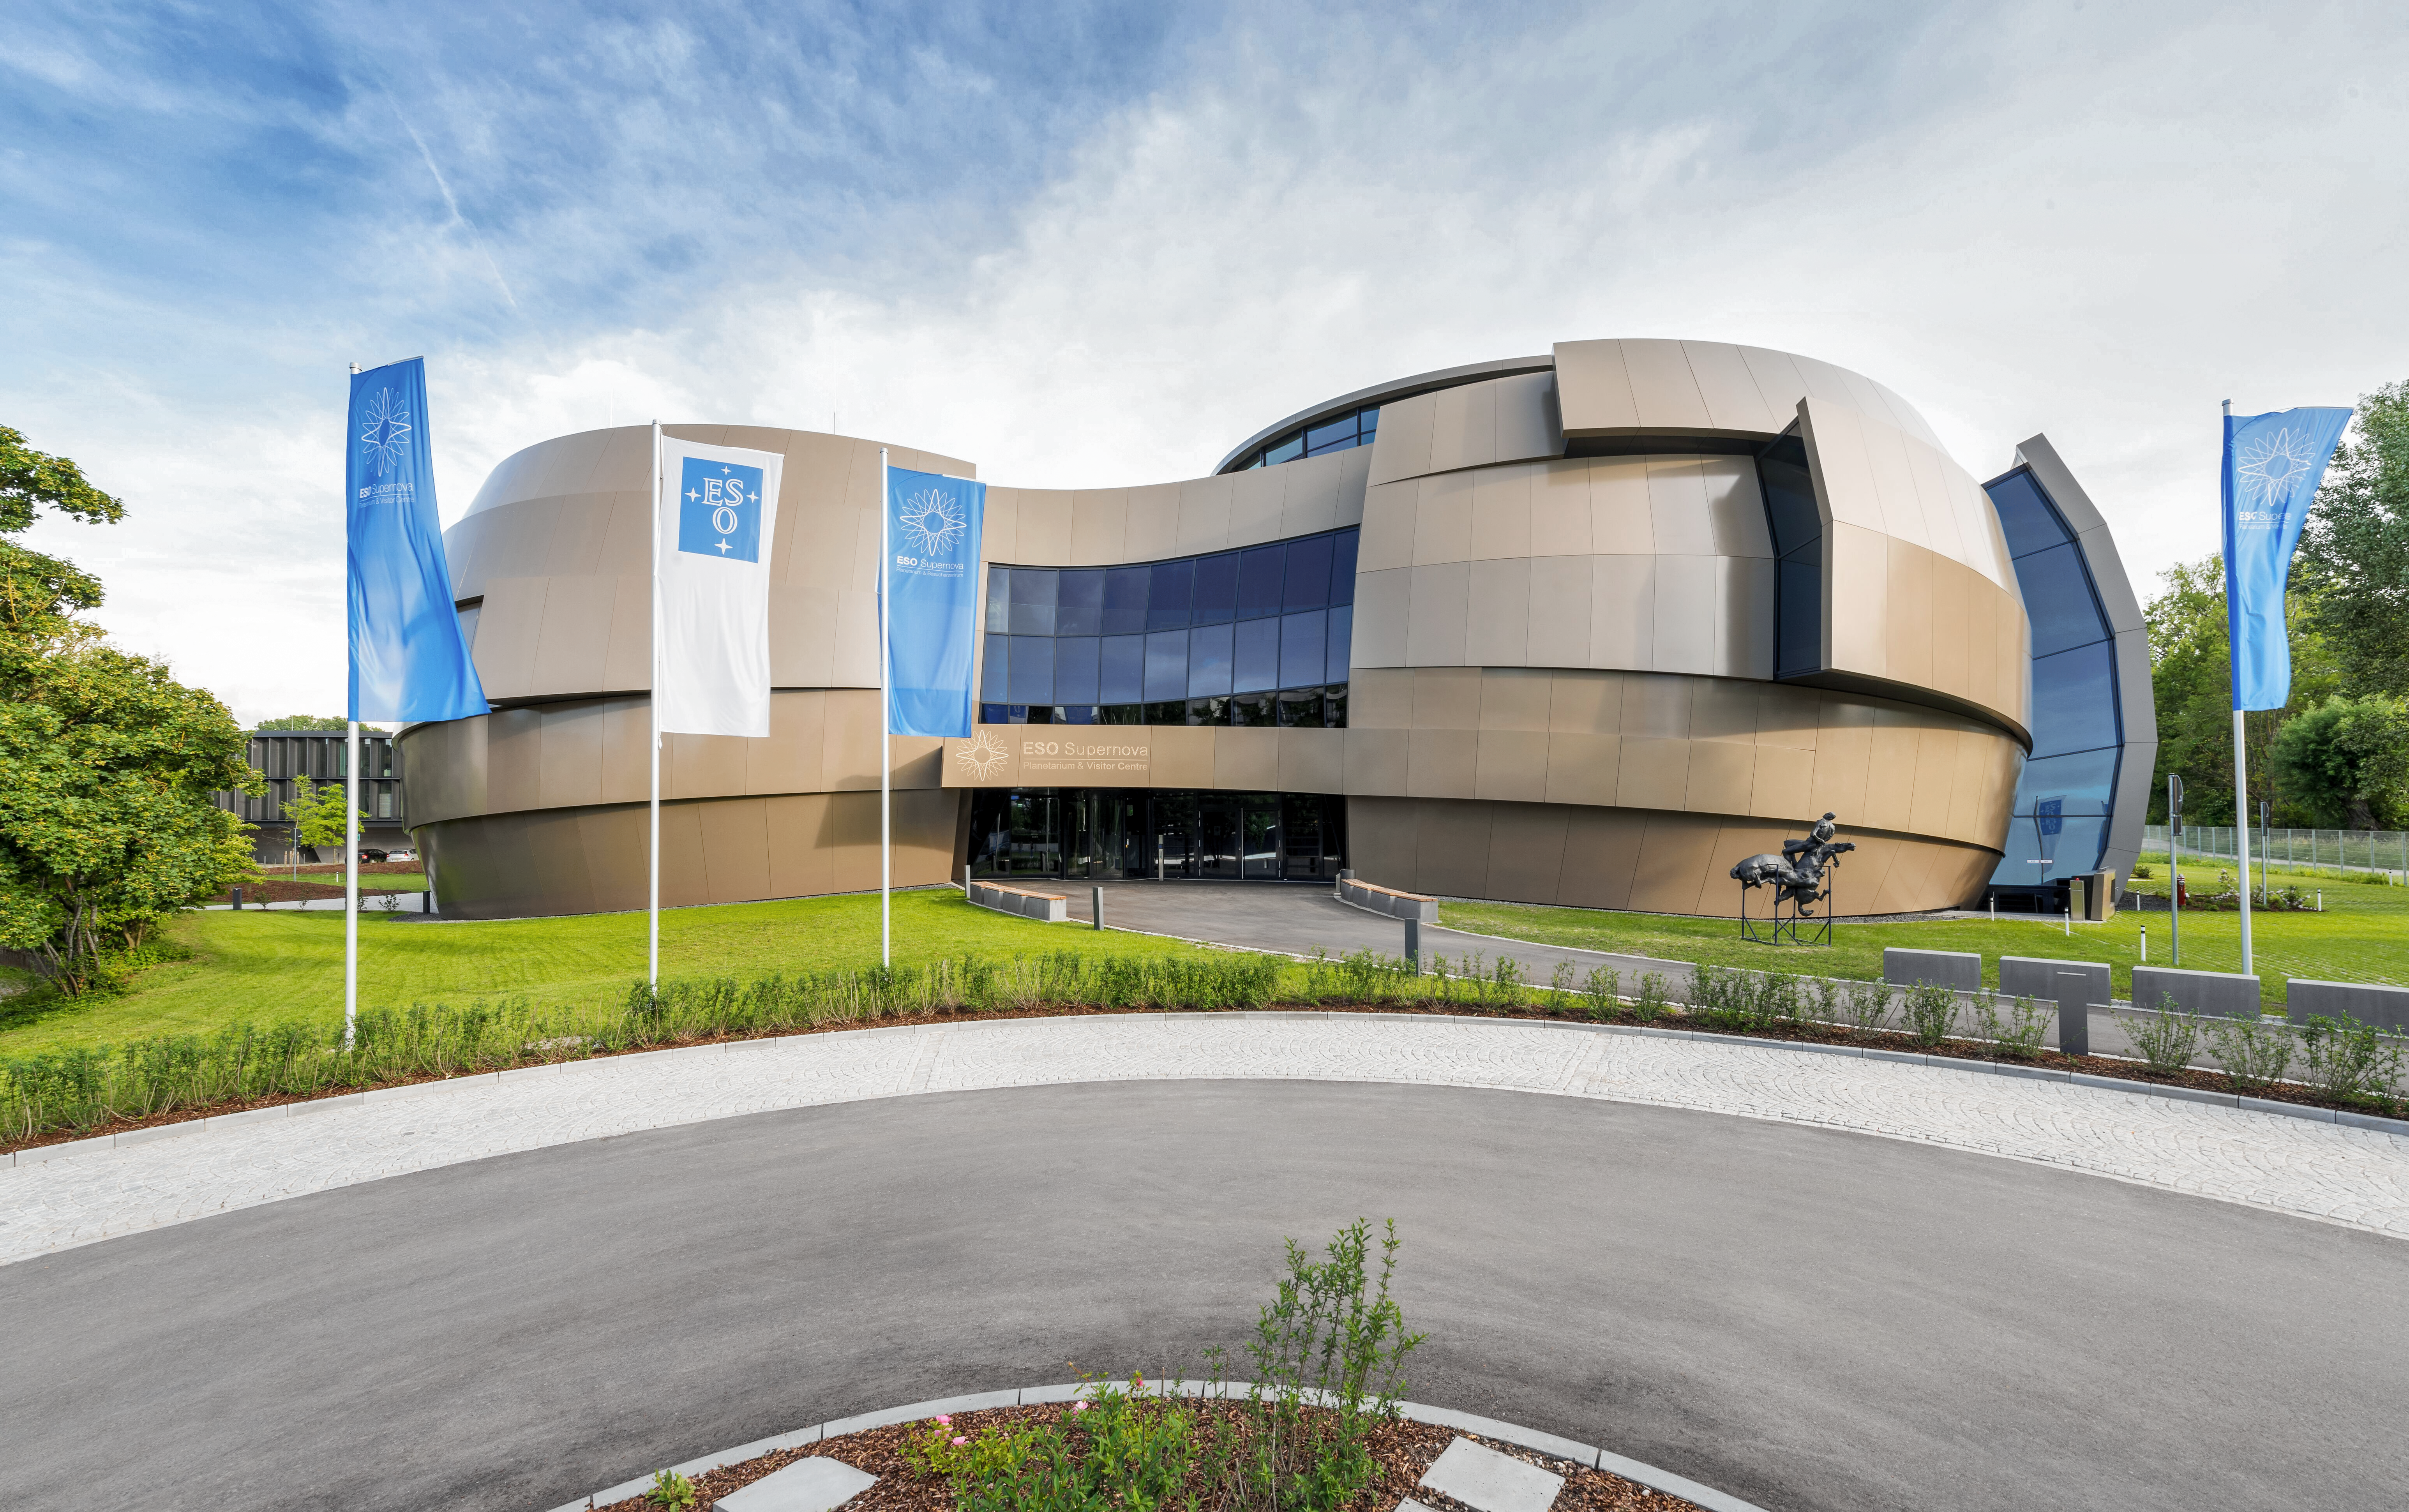

The dynamic duo

The ESO Supernove Planetarium & Visitor Centre is designed to mimic a close double-star system approaching a supernova. This world-class astronomy education centre personifies this situation, in which one star is pulling mass from the other until it explodes. In that moment that one star can outshine entire galaxies of 100s of billions of stars. ESO Supernova intends to, similarly, spark bright passion for astronomy in visitors of all ages and backgrounds.

Credit: Brillux, Sven Rahm Fotografie